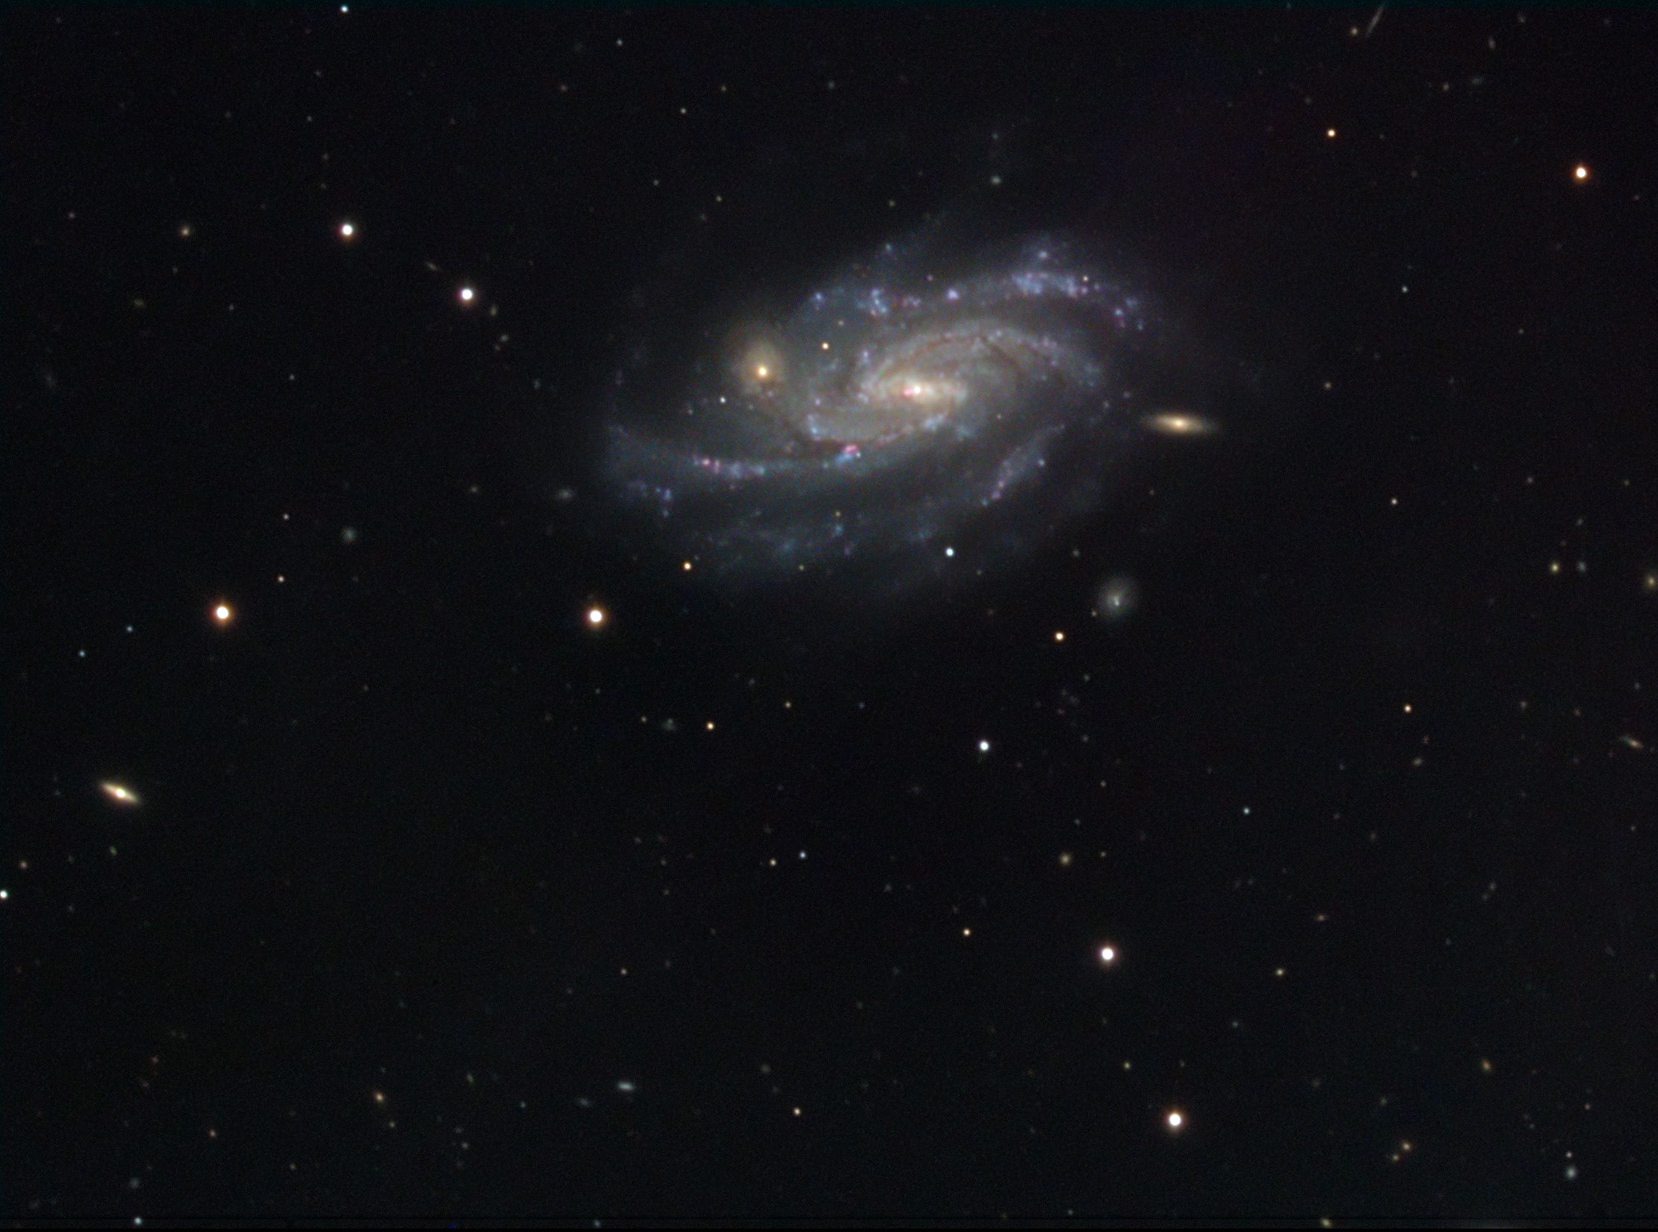

NGC 578

At 70 million light years away, NGC 578 floats majestically amid many other far away galaxies. Small blue and pink regions hint at the sparkle and stellar life being created in this galaxy. One background galaxy (right of the center) is almost eclipsed by NGC 578- and seems to protrude from the galaxy itself. In reality it is many millions of light years beyond...

This image was taken as part of Advanced Observing Program (AOP) program at Kitt Peak Visitor Center during 2014.

Credit: KPNO/NOIRLab/NSF/AURA/Adam Block